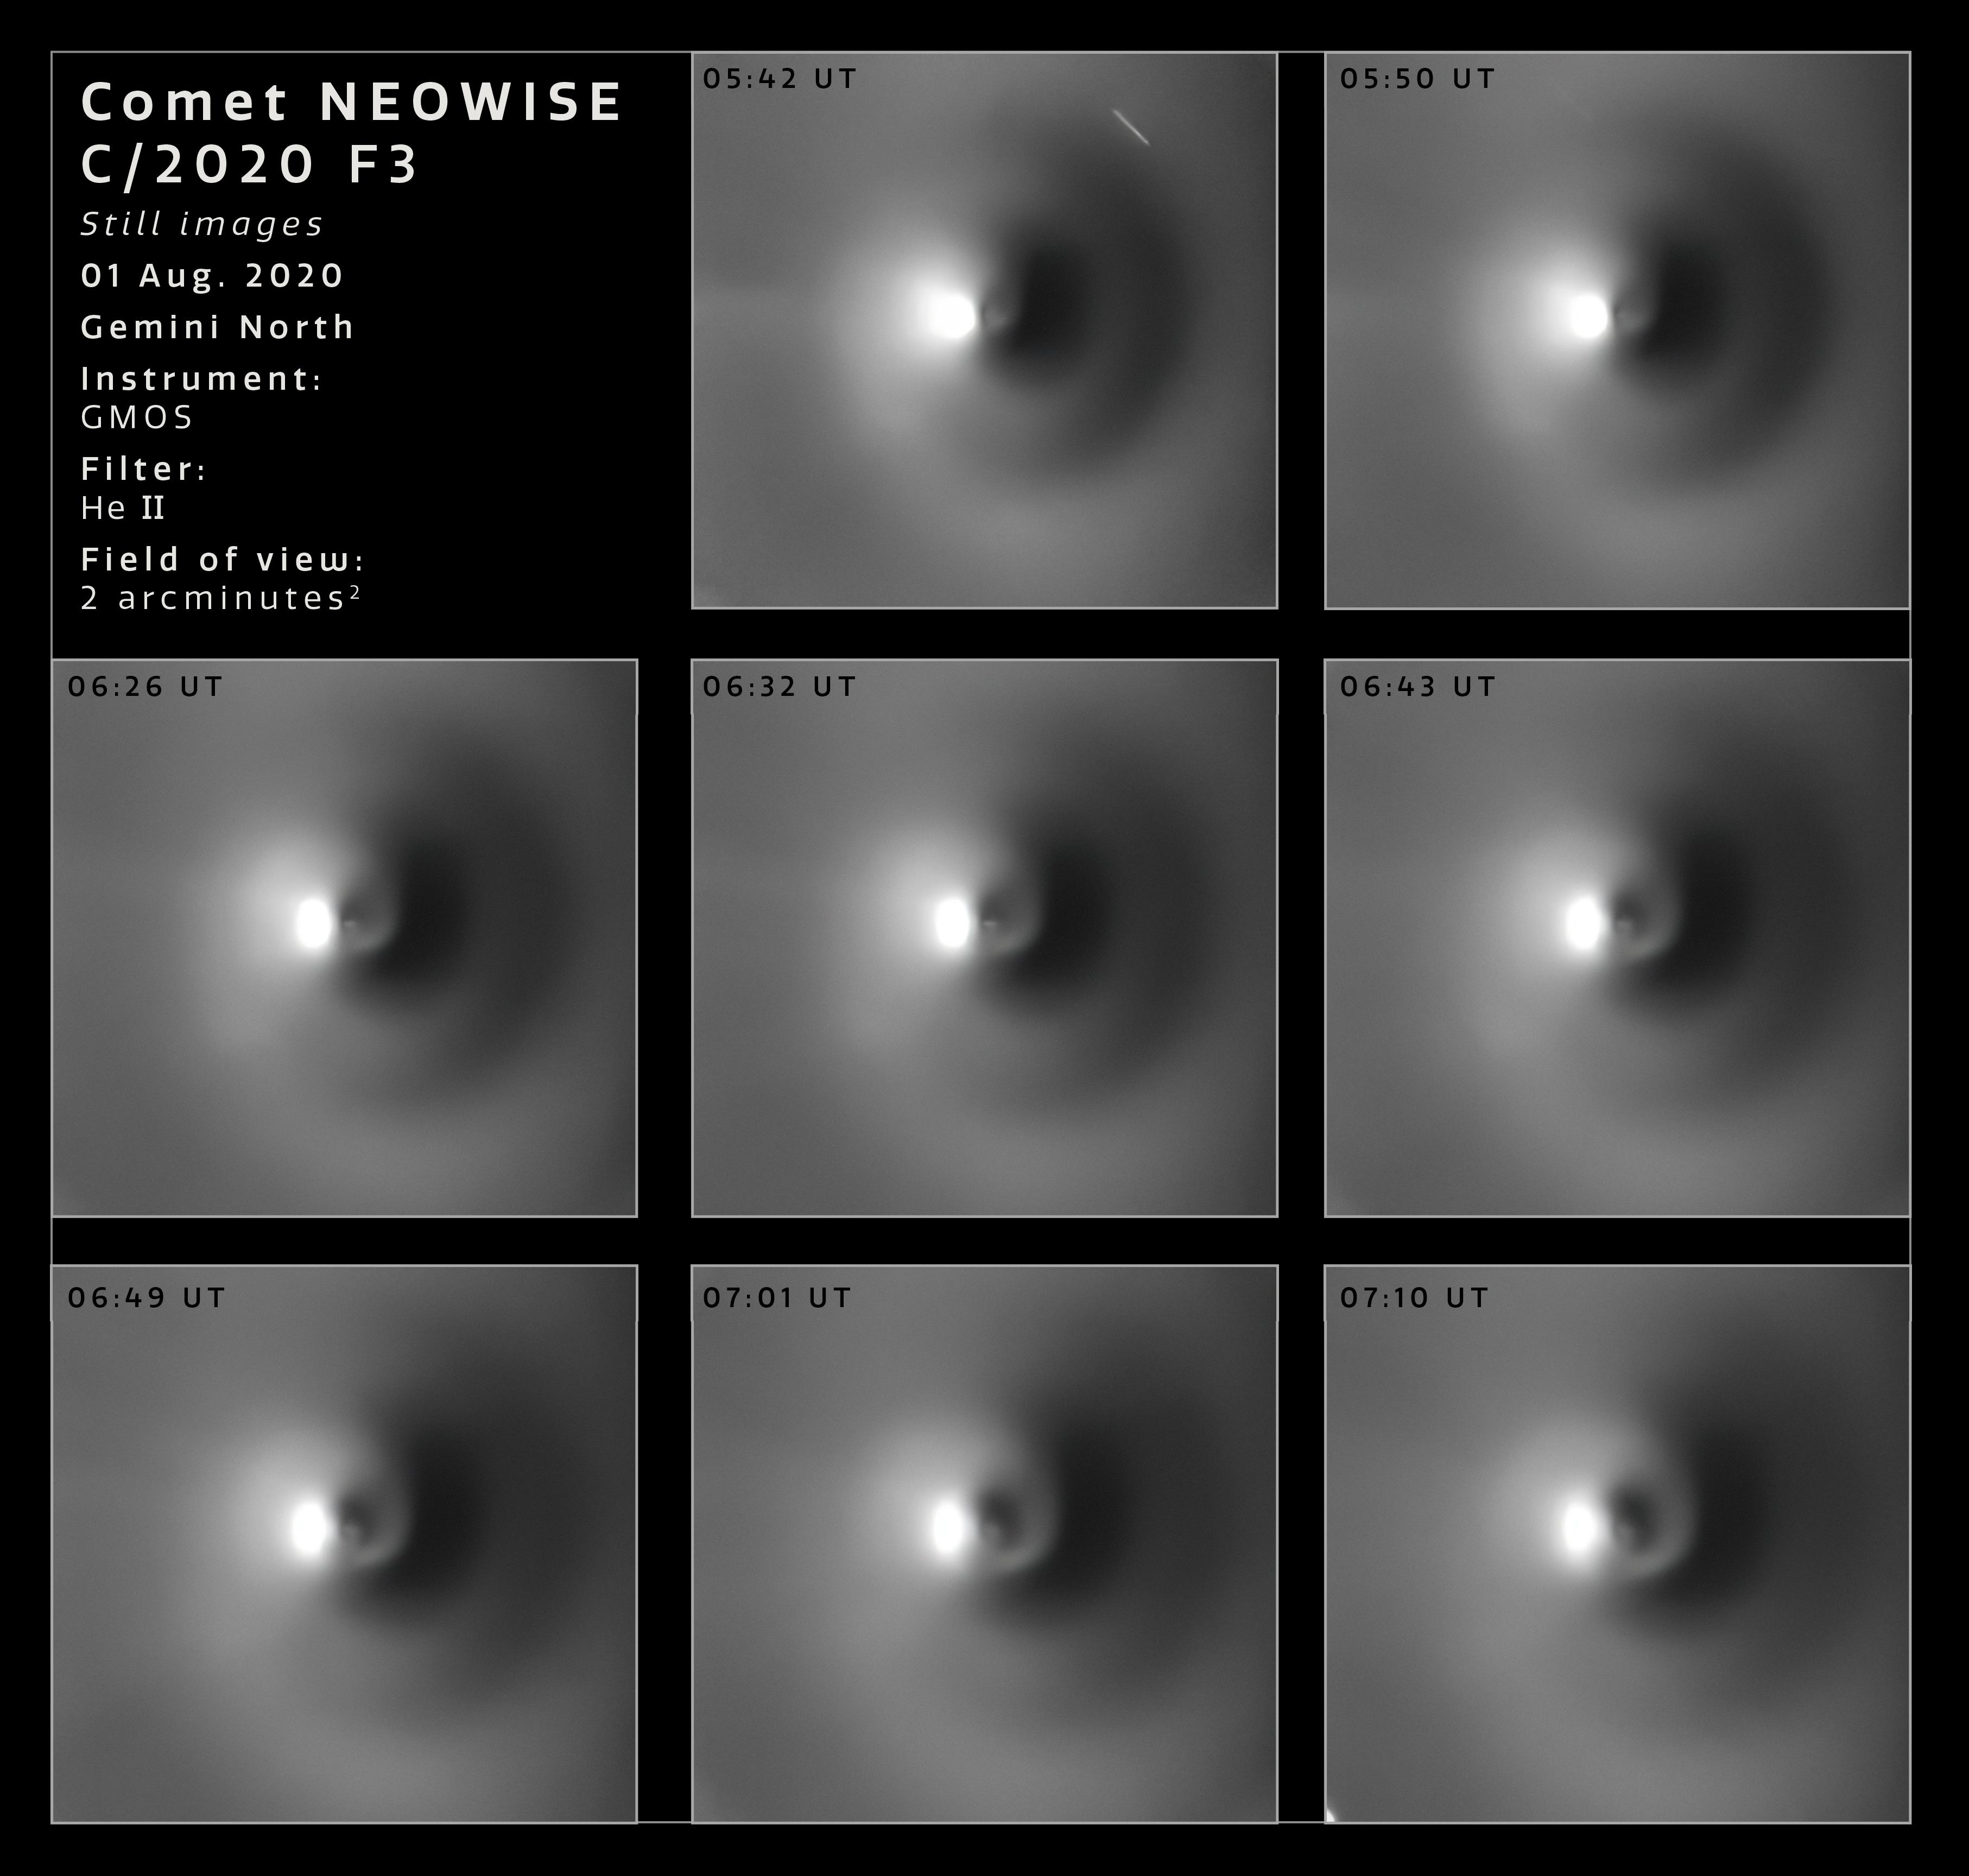

Comet NEOWISE Rotation Sequence (Images)

Images of Comet NEOWISE obtained with Gemini North on Hawai‘i’s Maunakea on the night of 1 August 2020. This sequence was obtained using the Gemini Multi-Object Spectrograph (GMOS) with the 468/8 nm filter and digitally enhanced using a dedicated algorithm. The field of view is 2 arcminutes across.

Credit: International Gemini Observatory/NOIRLab/NSF/AURA/M. Drahus/P. Guzik/J. Pollard